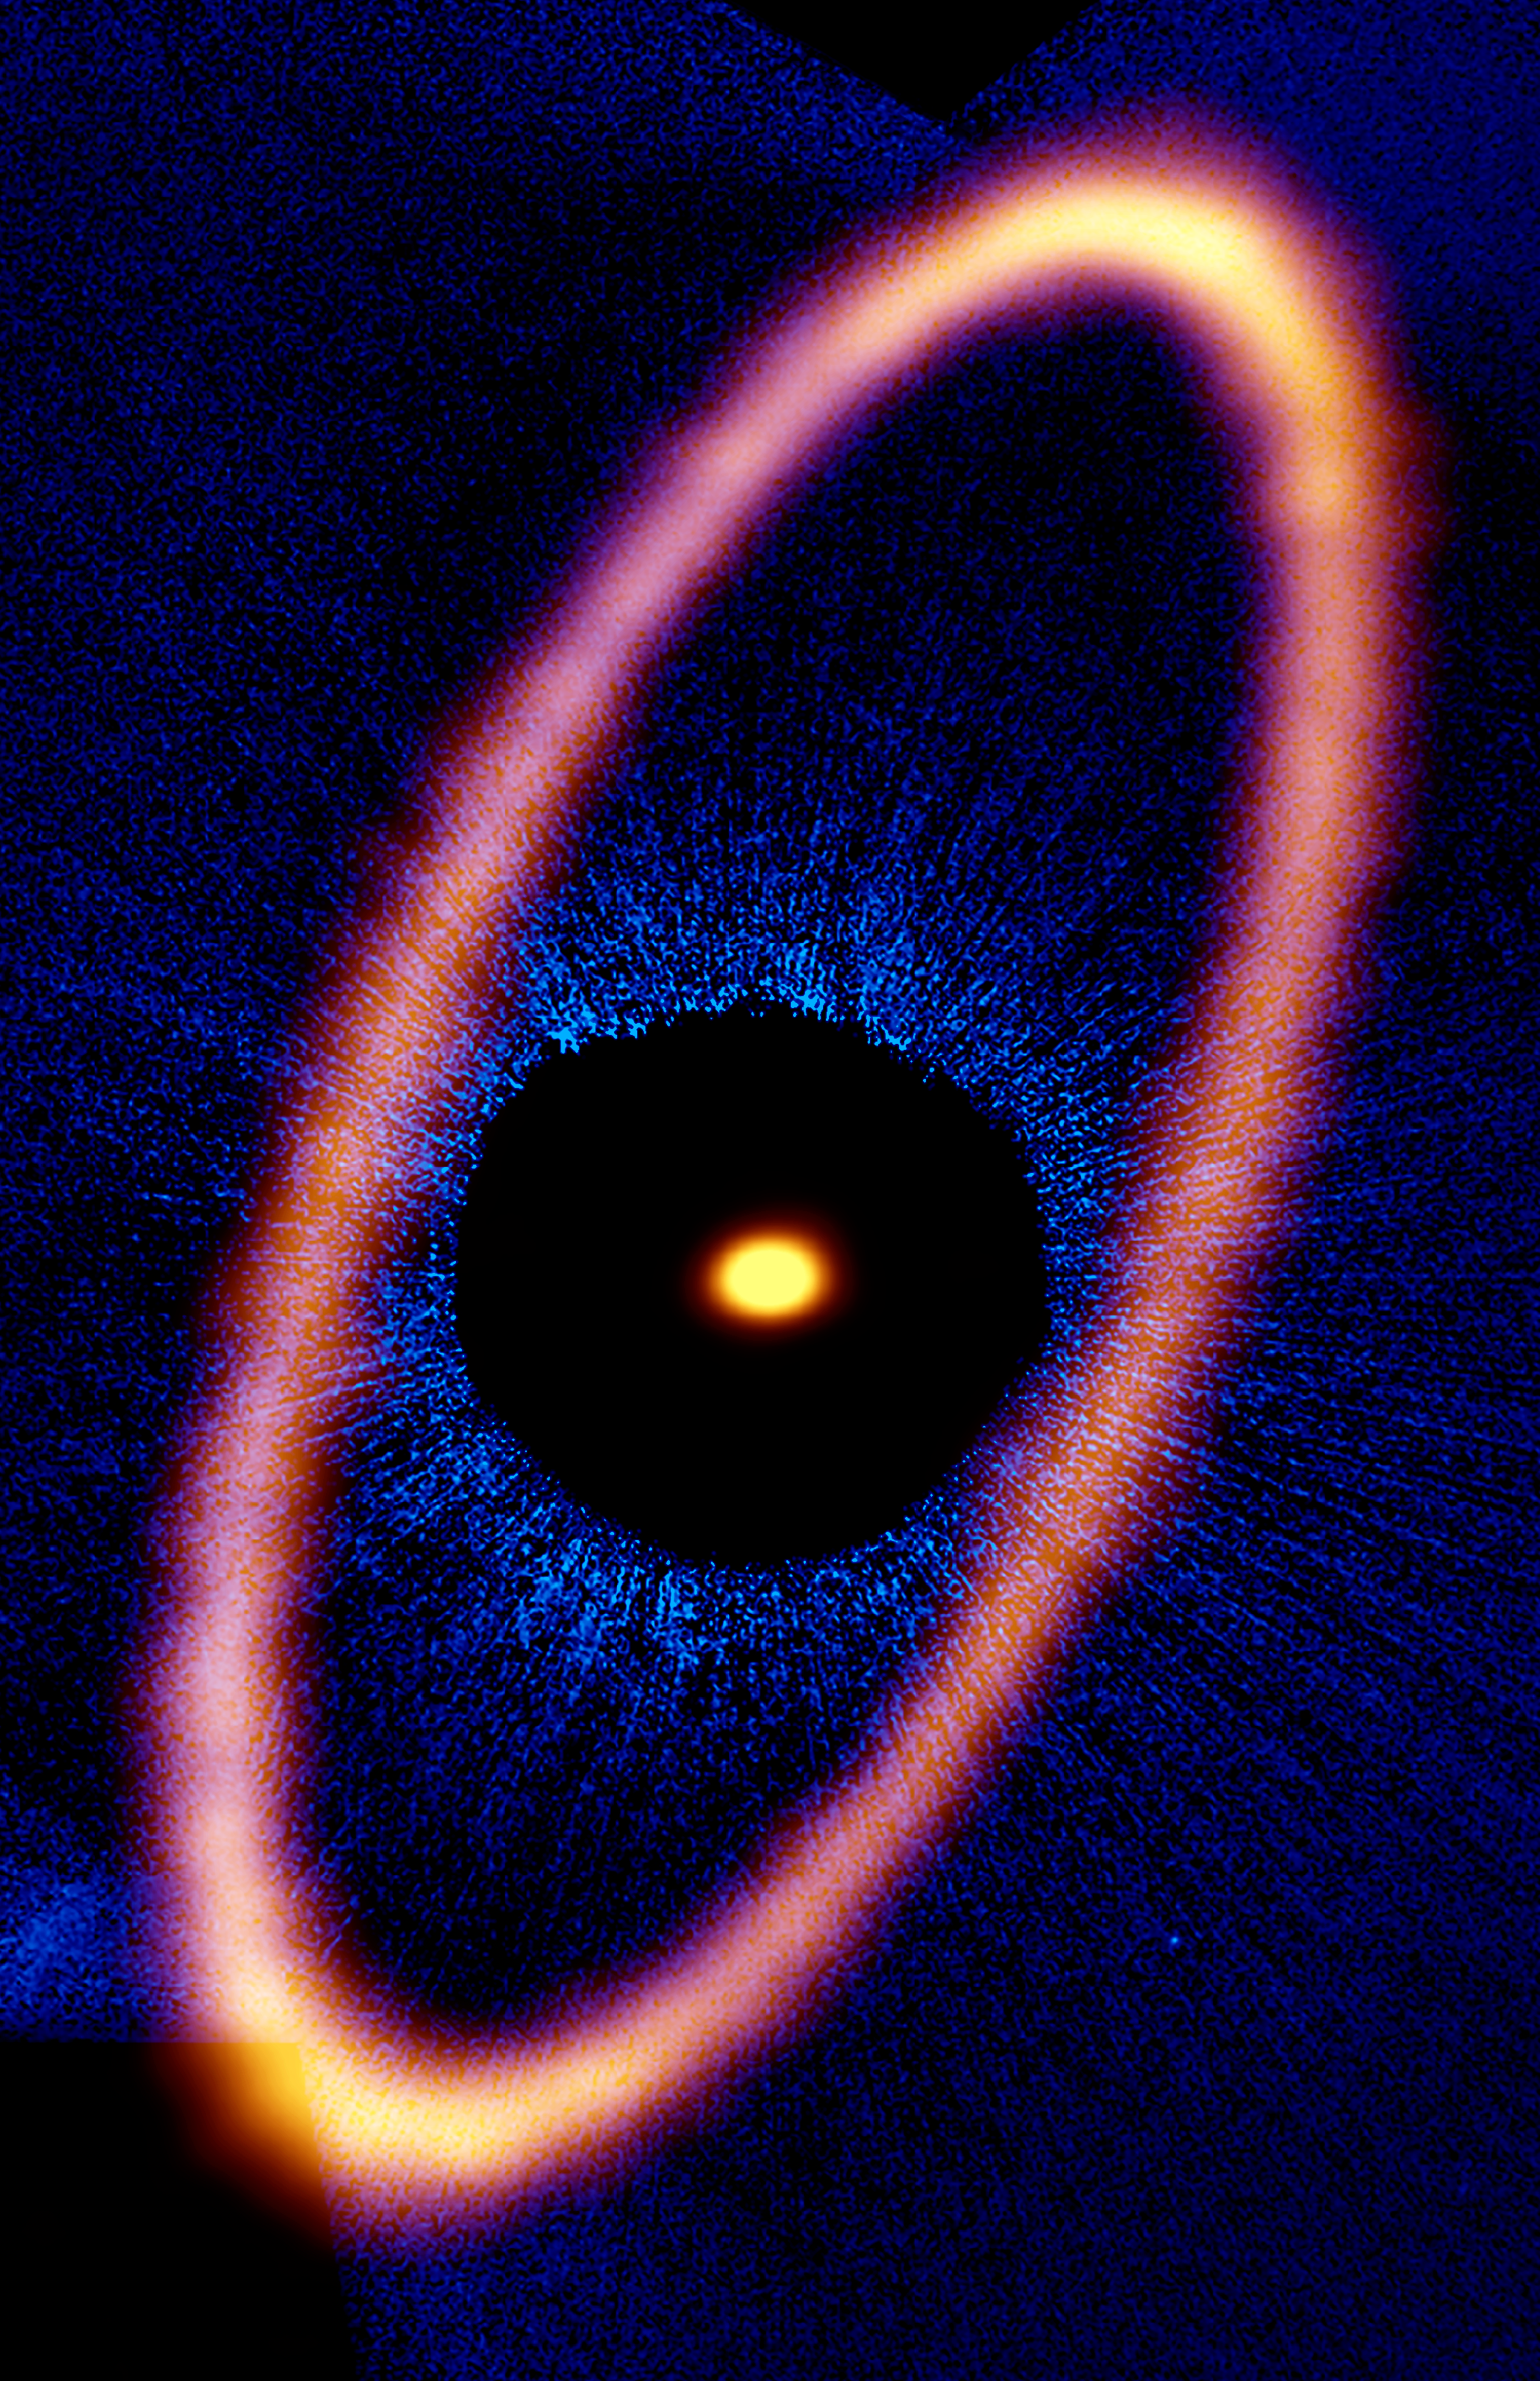

ALMA Eyes Icy Ring around Young Planetary System

Composite image of the Fomalhaut star system. The ALMA data, shown in orange, reveal the distant and eccentric debris disk in never-before-seen detail. The central dot is the unresolved emission from the star, which is about twice the mass of our sun. Optical data from the Hubble Space Telescope is in blue; the dark region is a coronagraphic mask, which filtered out the otherwise overwhelming light of the central star.

Credit: ALMA (ESO/NAOJ/NRAO), M. MacGregor; NASA/ESA Hubble, P. Kalas; B. Saxton (NRAO/AUI/NSF)